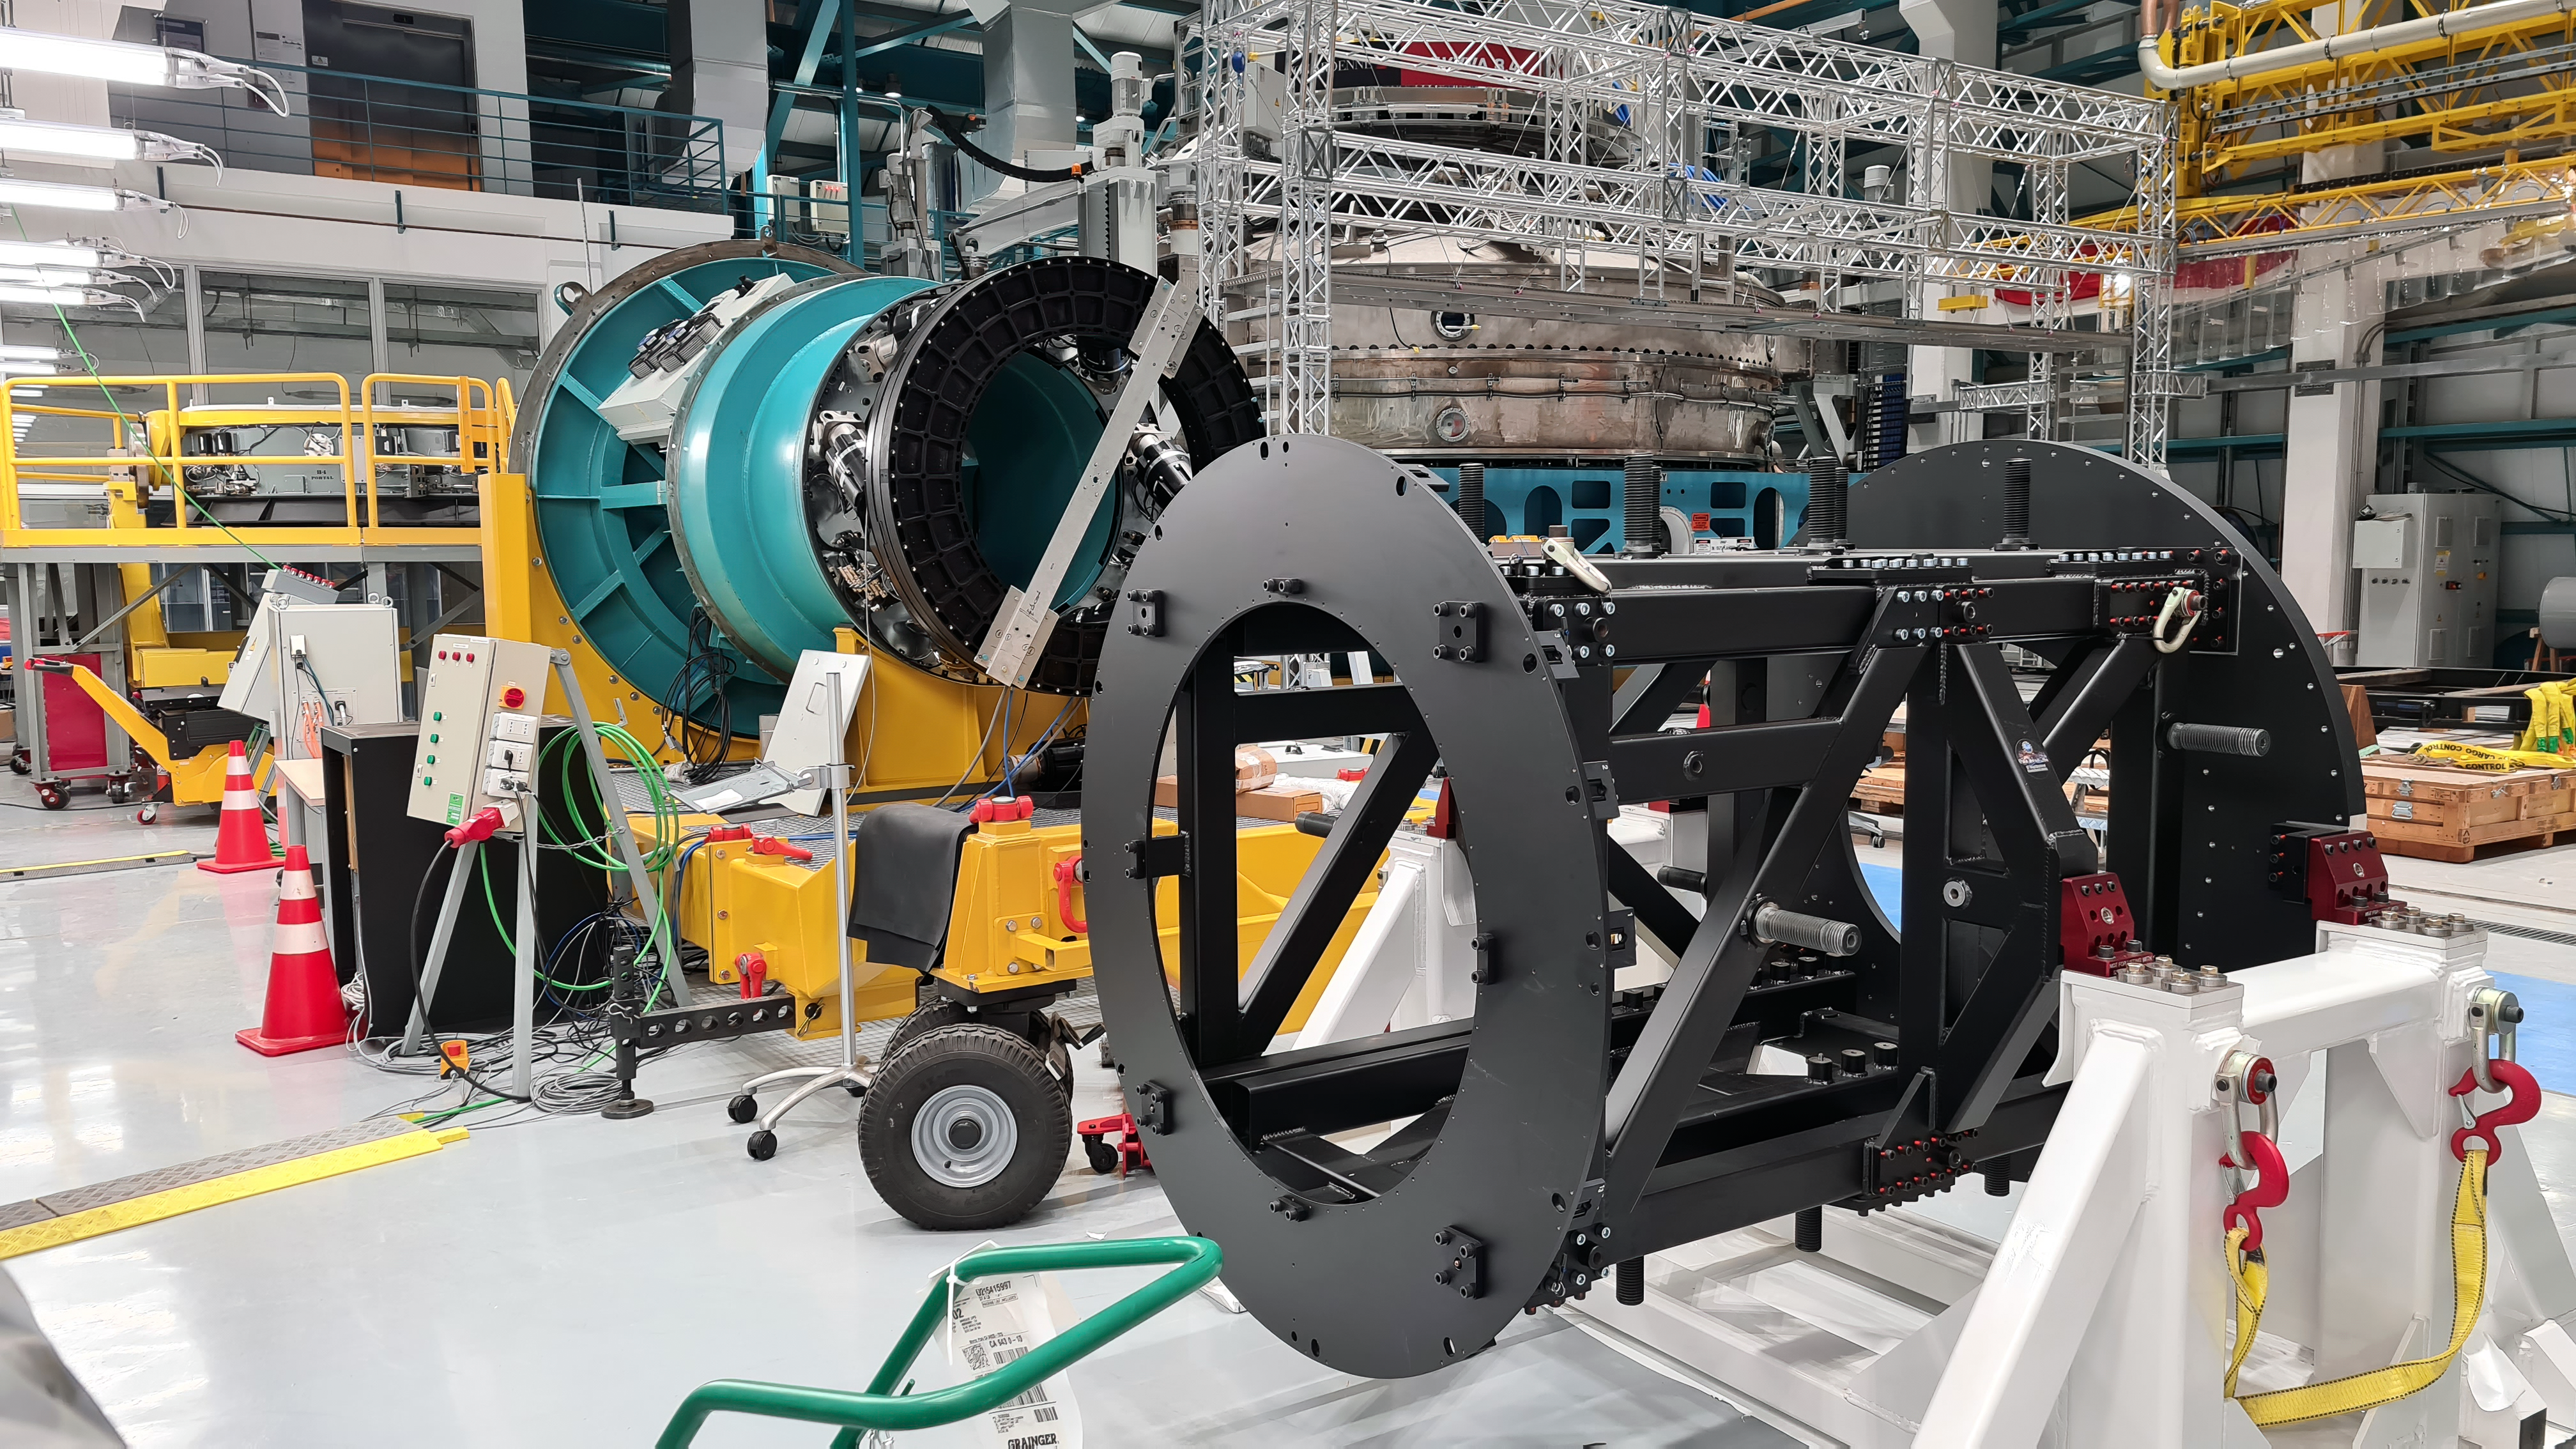

Vera C. Rubin Observatory 1 July 2020

Small teams are still visiting the summit at least twice a week for inspections and maintenance work, as winter storms continue to pose challenges. During the inspection on July 1st, a small amount of water was found and cleaned from the TMA azimuth track, and some superficial rust was removed from one of the TMA supports. These efforts by the summit inspection teams are very important, as they help keep minor issues from becoming bigger problems.

Credit: Rubin Obs/NSF/AURA